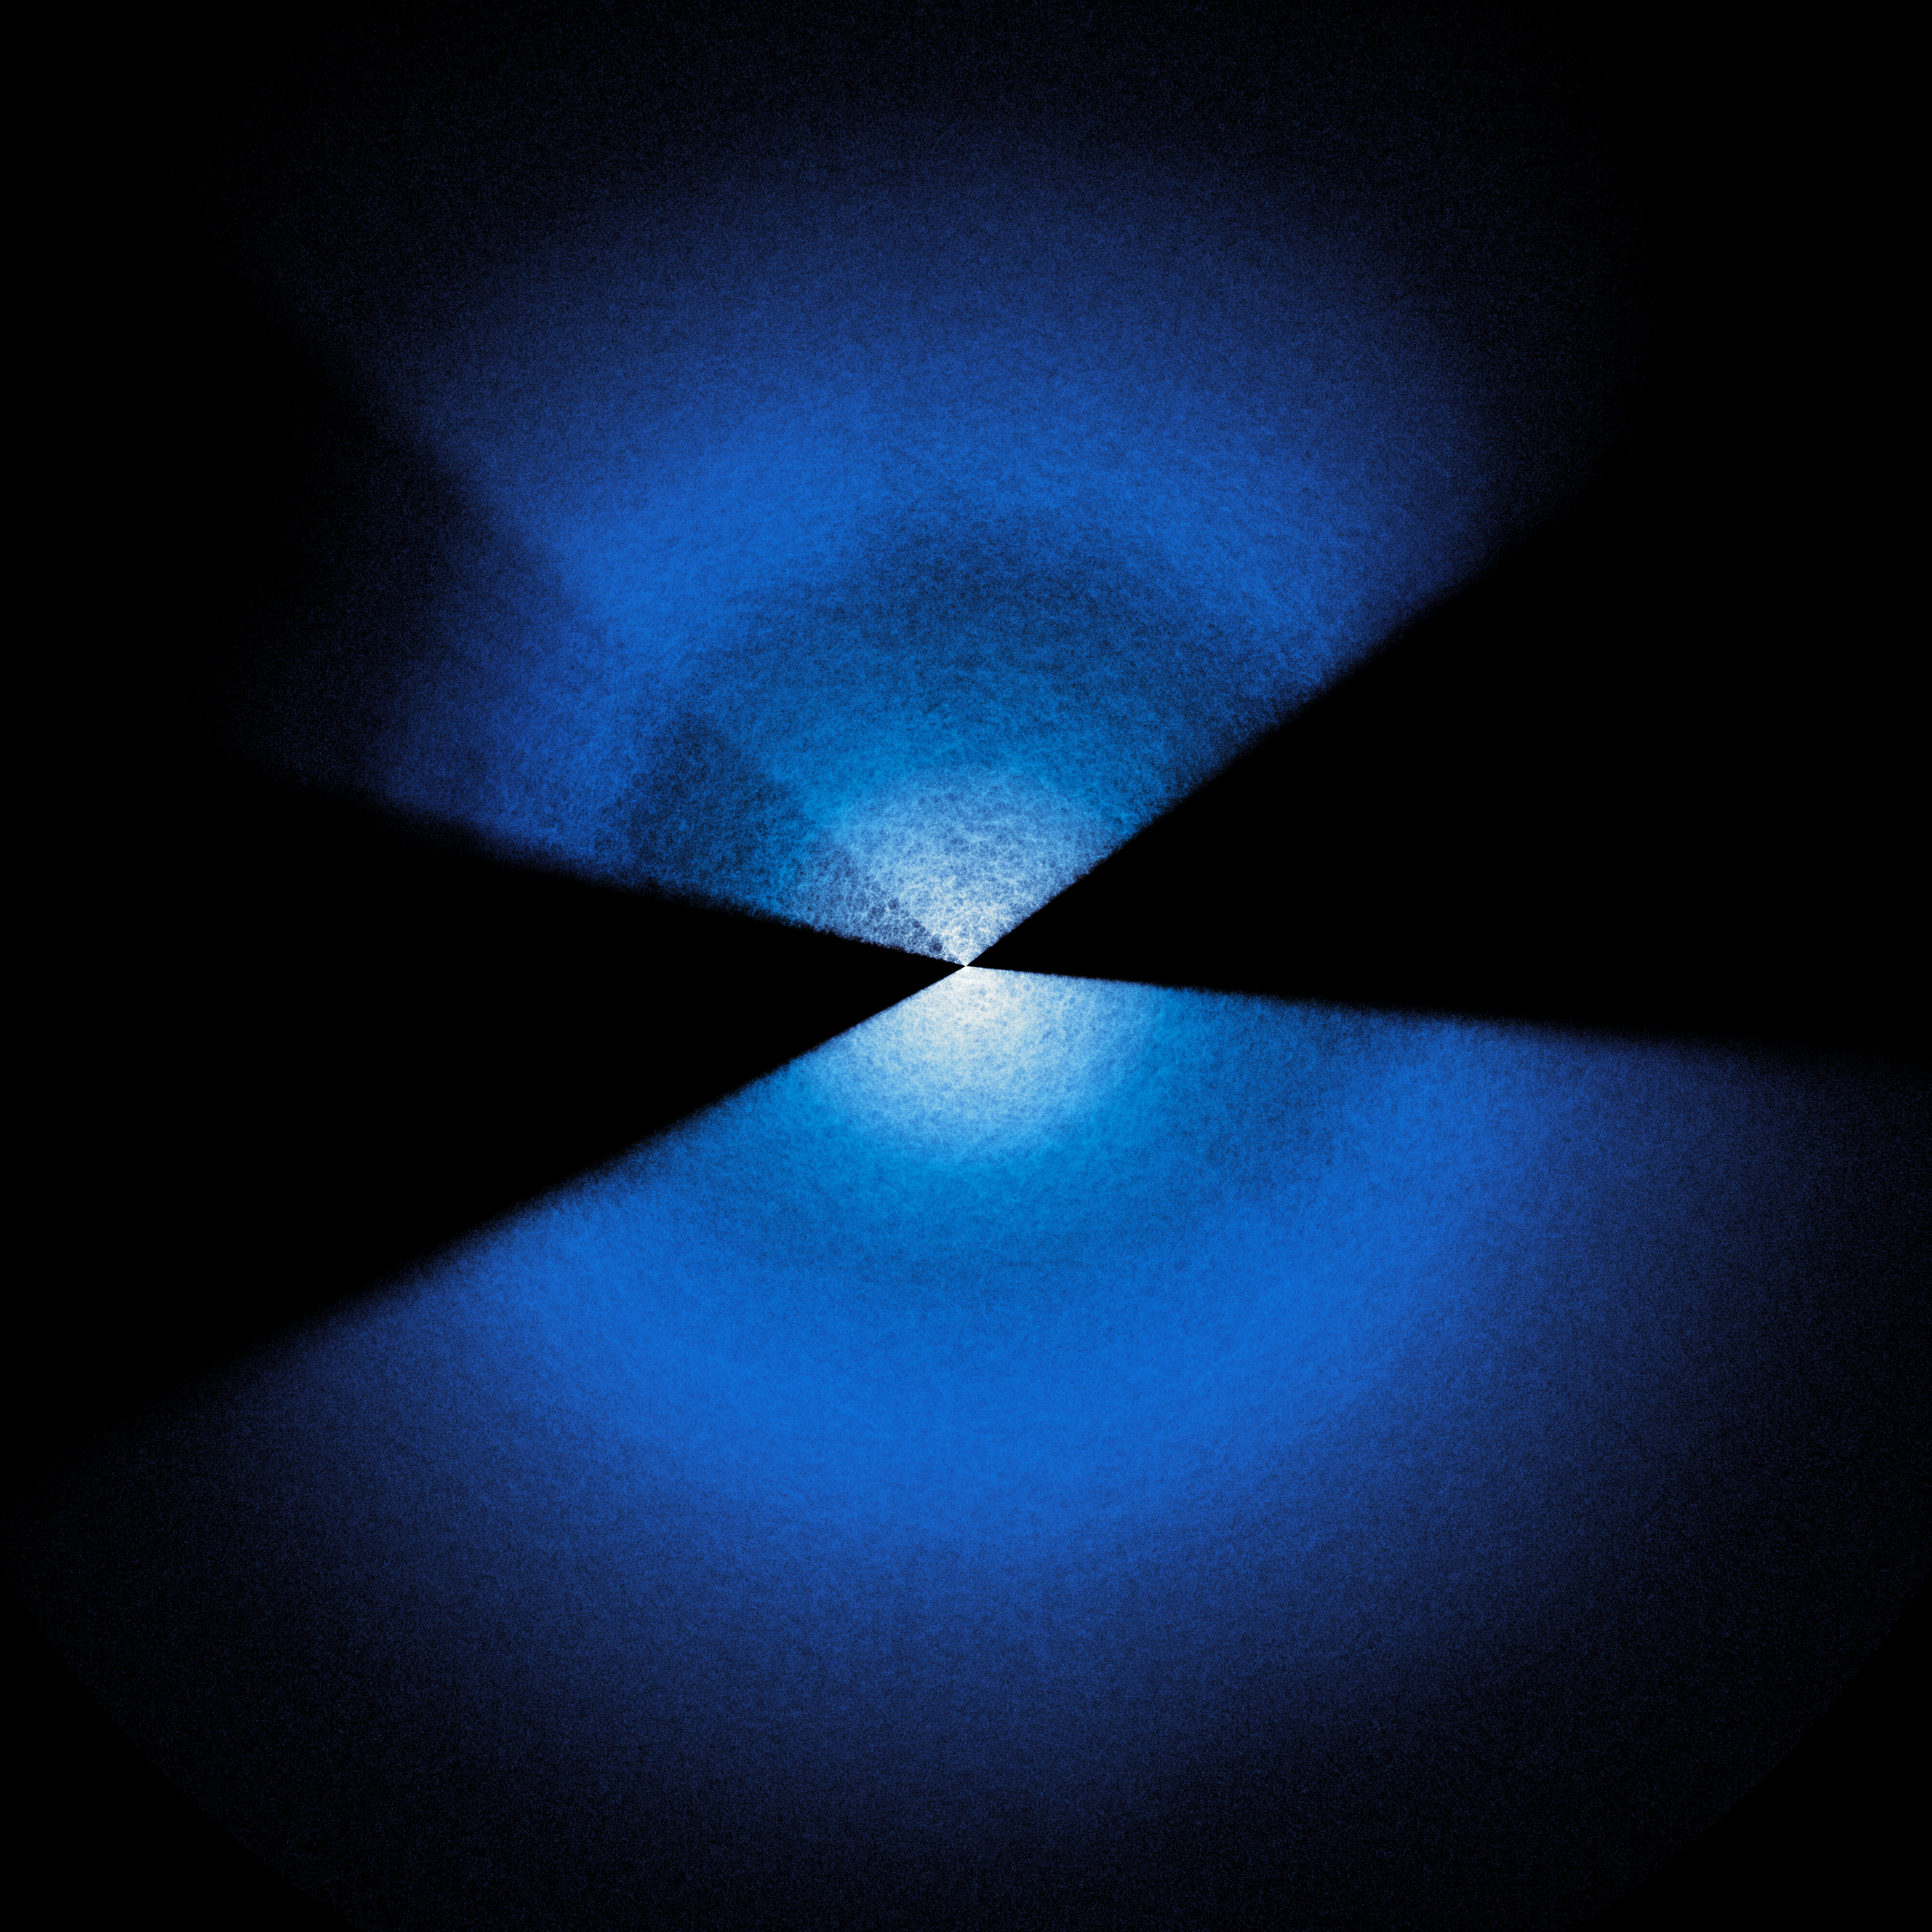

Full DESI year-five map

The largest ever 3D map of the Universe, created by the now-completed five-year Dark Energy Spectroscopic Instrument (DESI) survey. Researchers use DESI’s huge 3D map to study dark energy. Earth is at the center of this map, and every point represents a galaxy.

Credit: DESI Collaboration and DESI Member Institutions/DOE/KPNO/NOIRLab/NSF/AURA/R. Proctor Image Processing: M. Zamani (NSF NOIRLab)